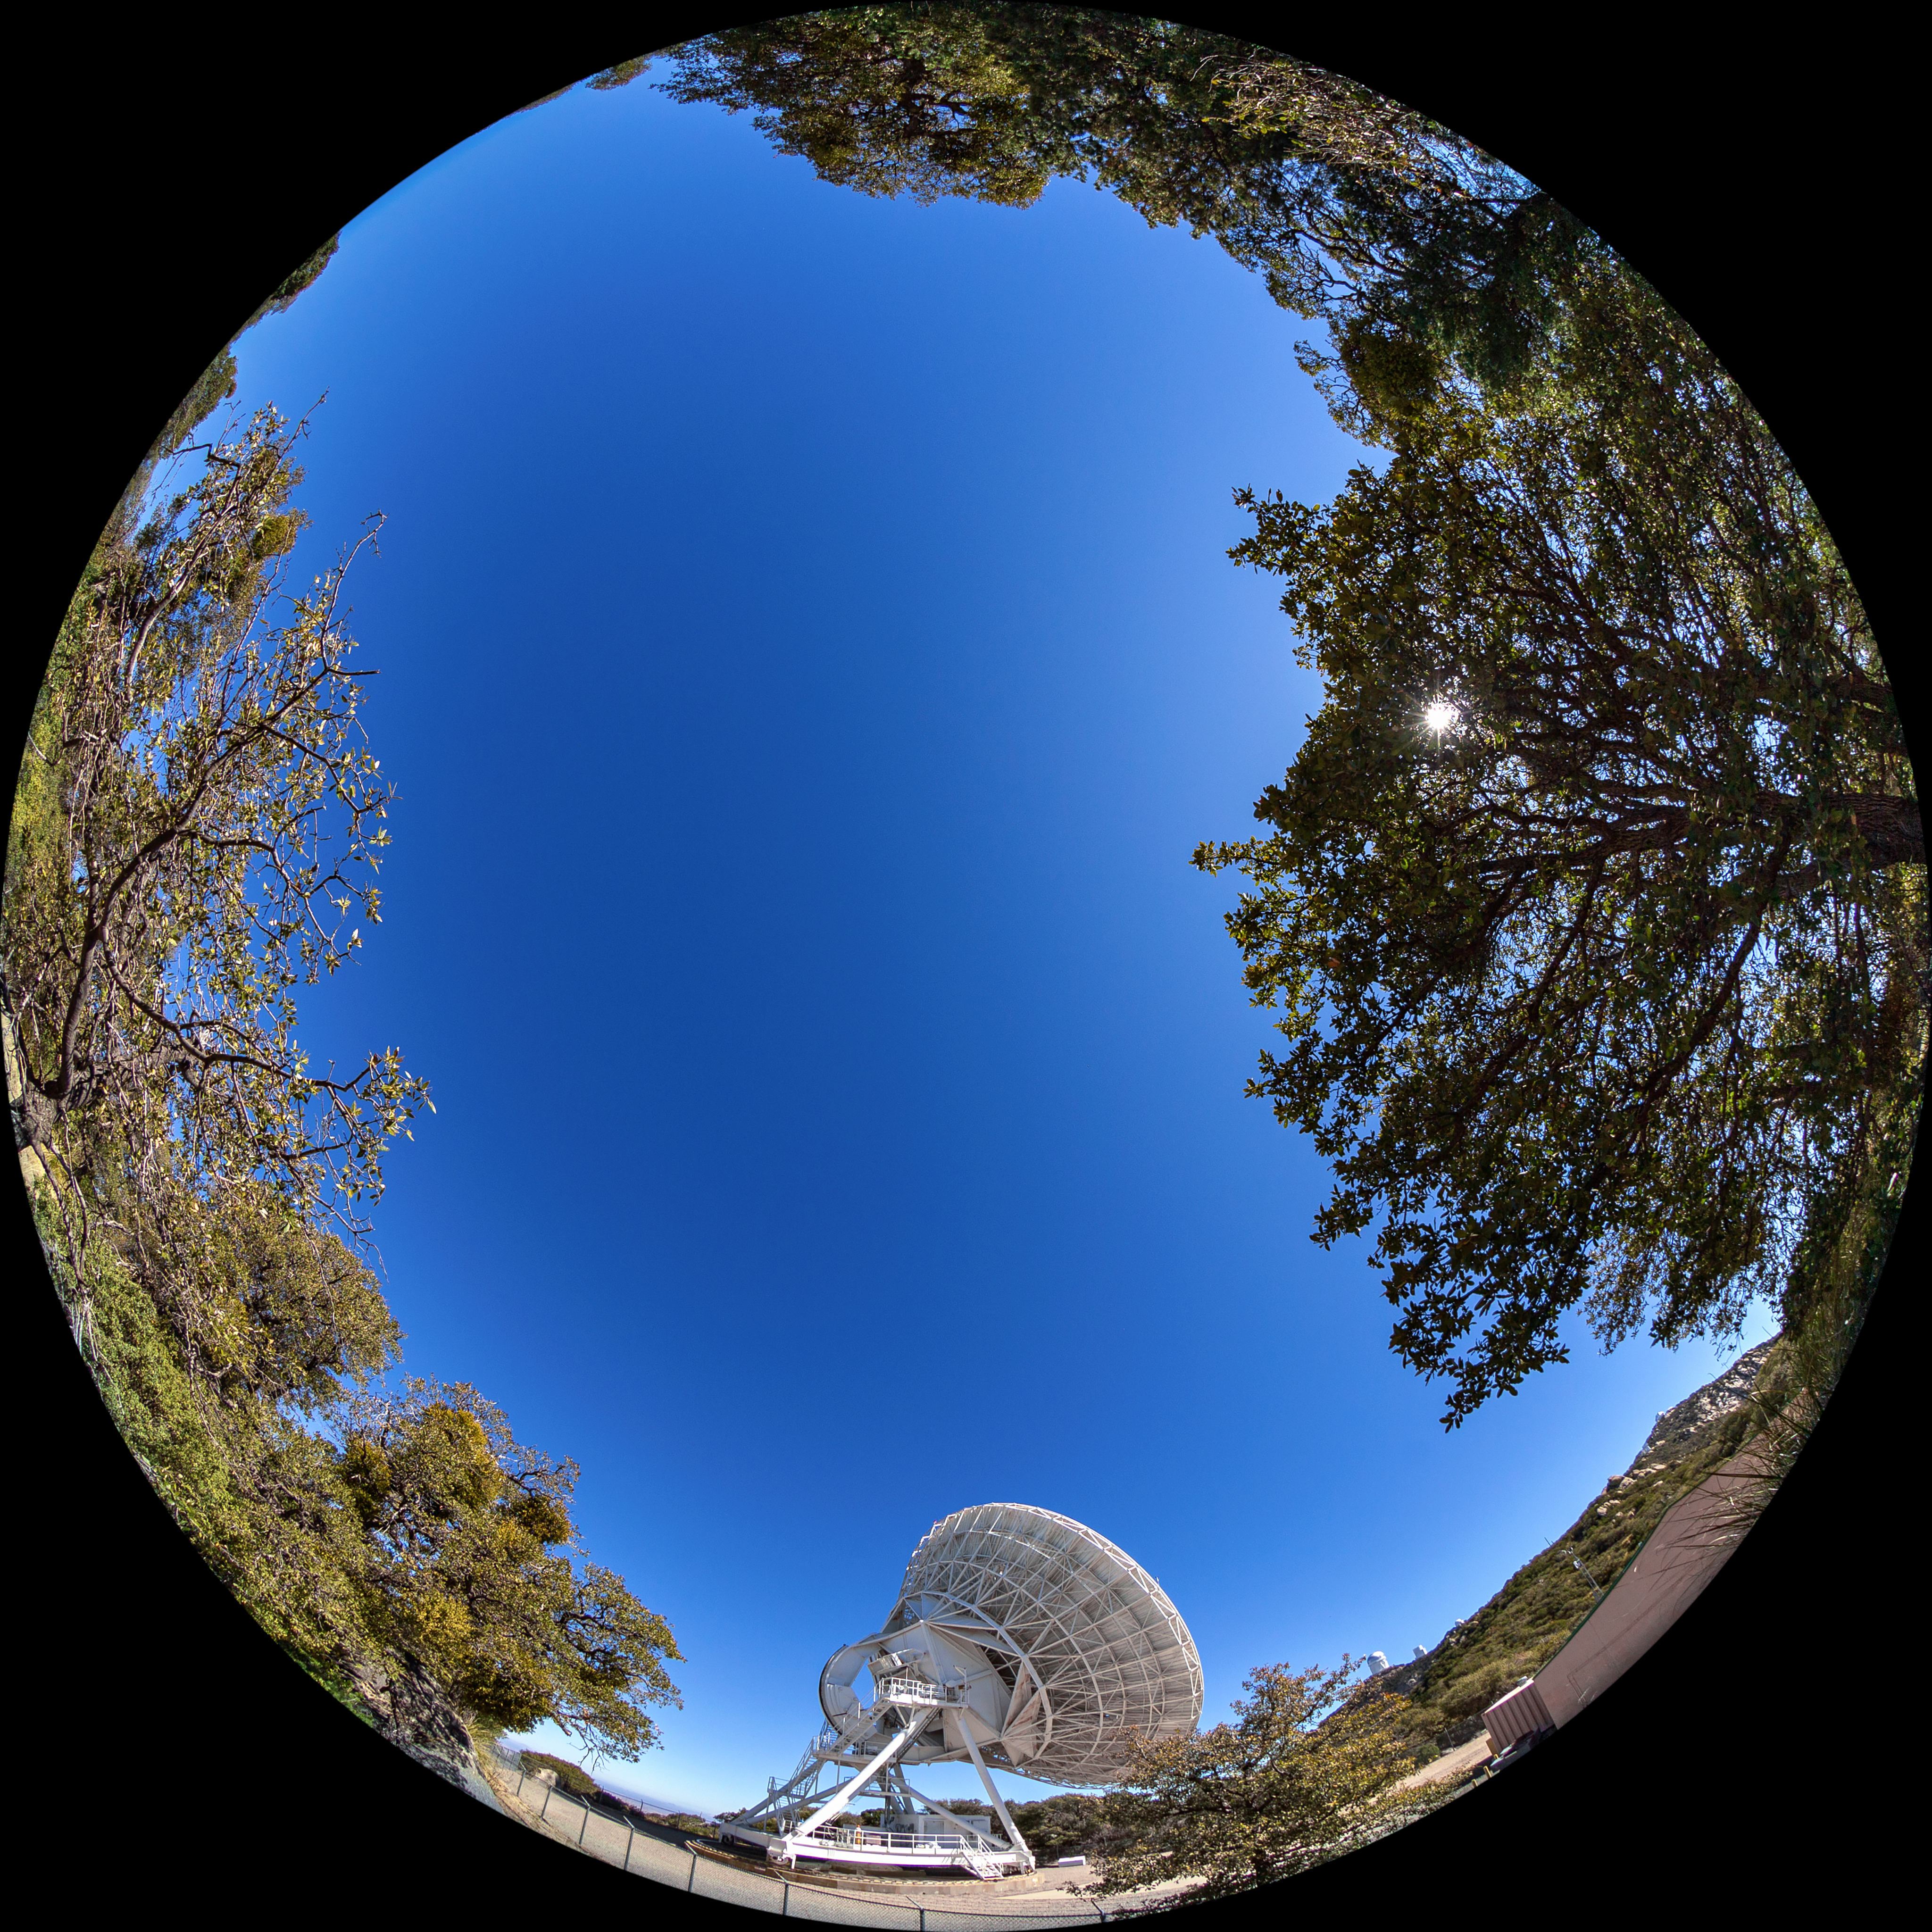

Very Long Baseline Array Dish Fulldome

A fulldome view of NRAO's Very Long Baseline Array (VLBA) Dish located at Kitt Peak National Observatory (KPNO), a Program of NSF NOIRLab. The array consists of 10 identical antennas, separated by distances from 200 kilometers to transcontinental 8600 kilometers (with the longest baseline between Maunakea, Hawai’i and St. Croix, Virgin Islands). The VLBA Dish is controlled remotely from the Science Operations Center in Socorro, New Mexico.

Credit: KPNO/NOIRLab/NSF/AURA/T. Matsopoulos